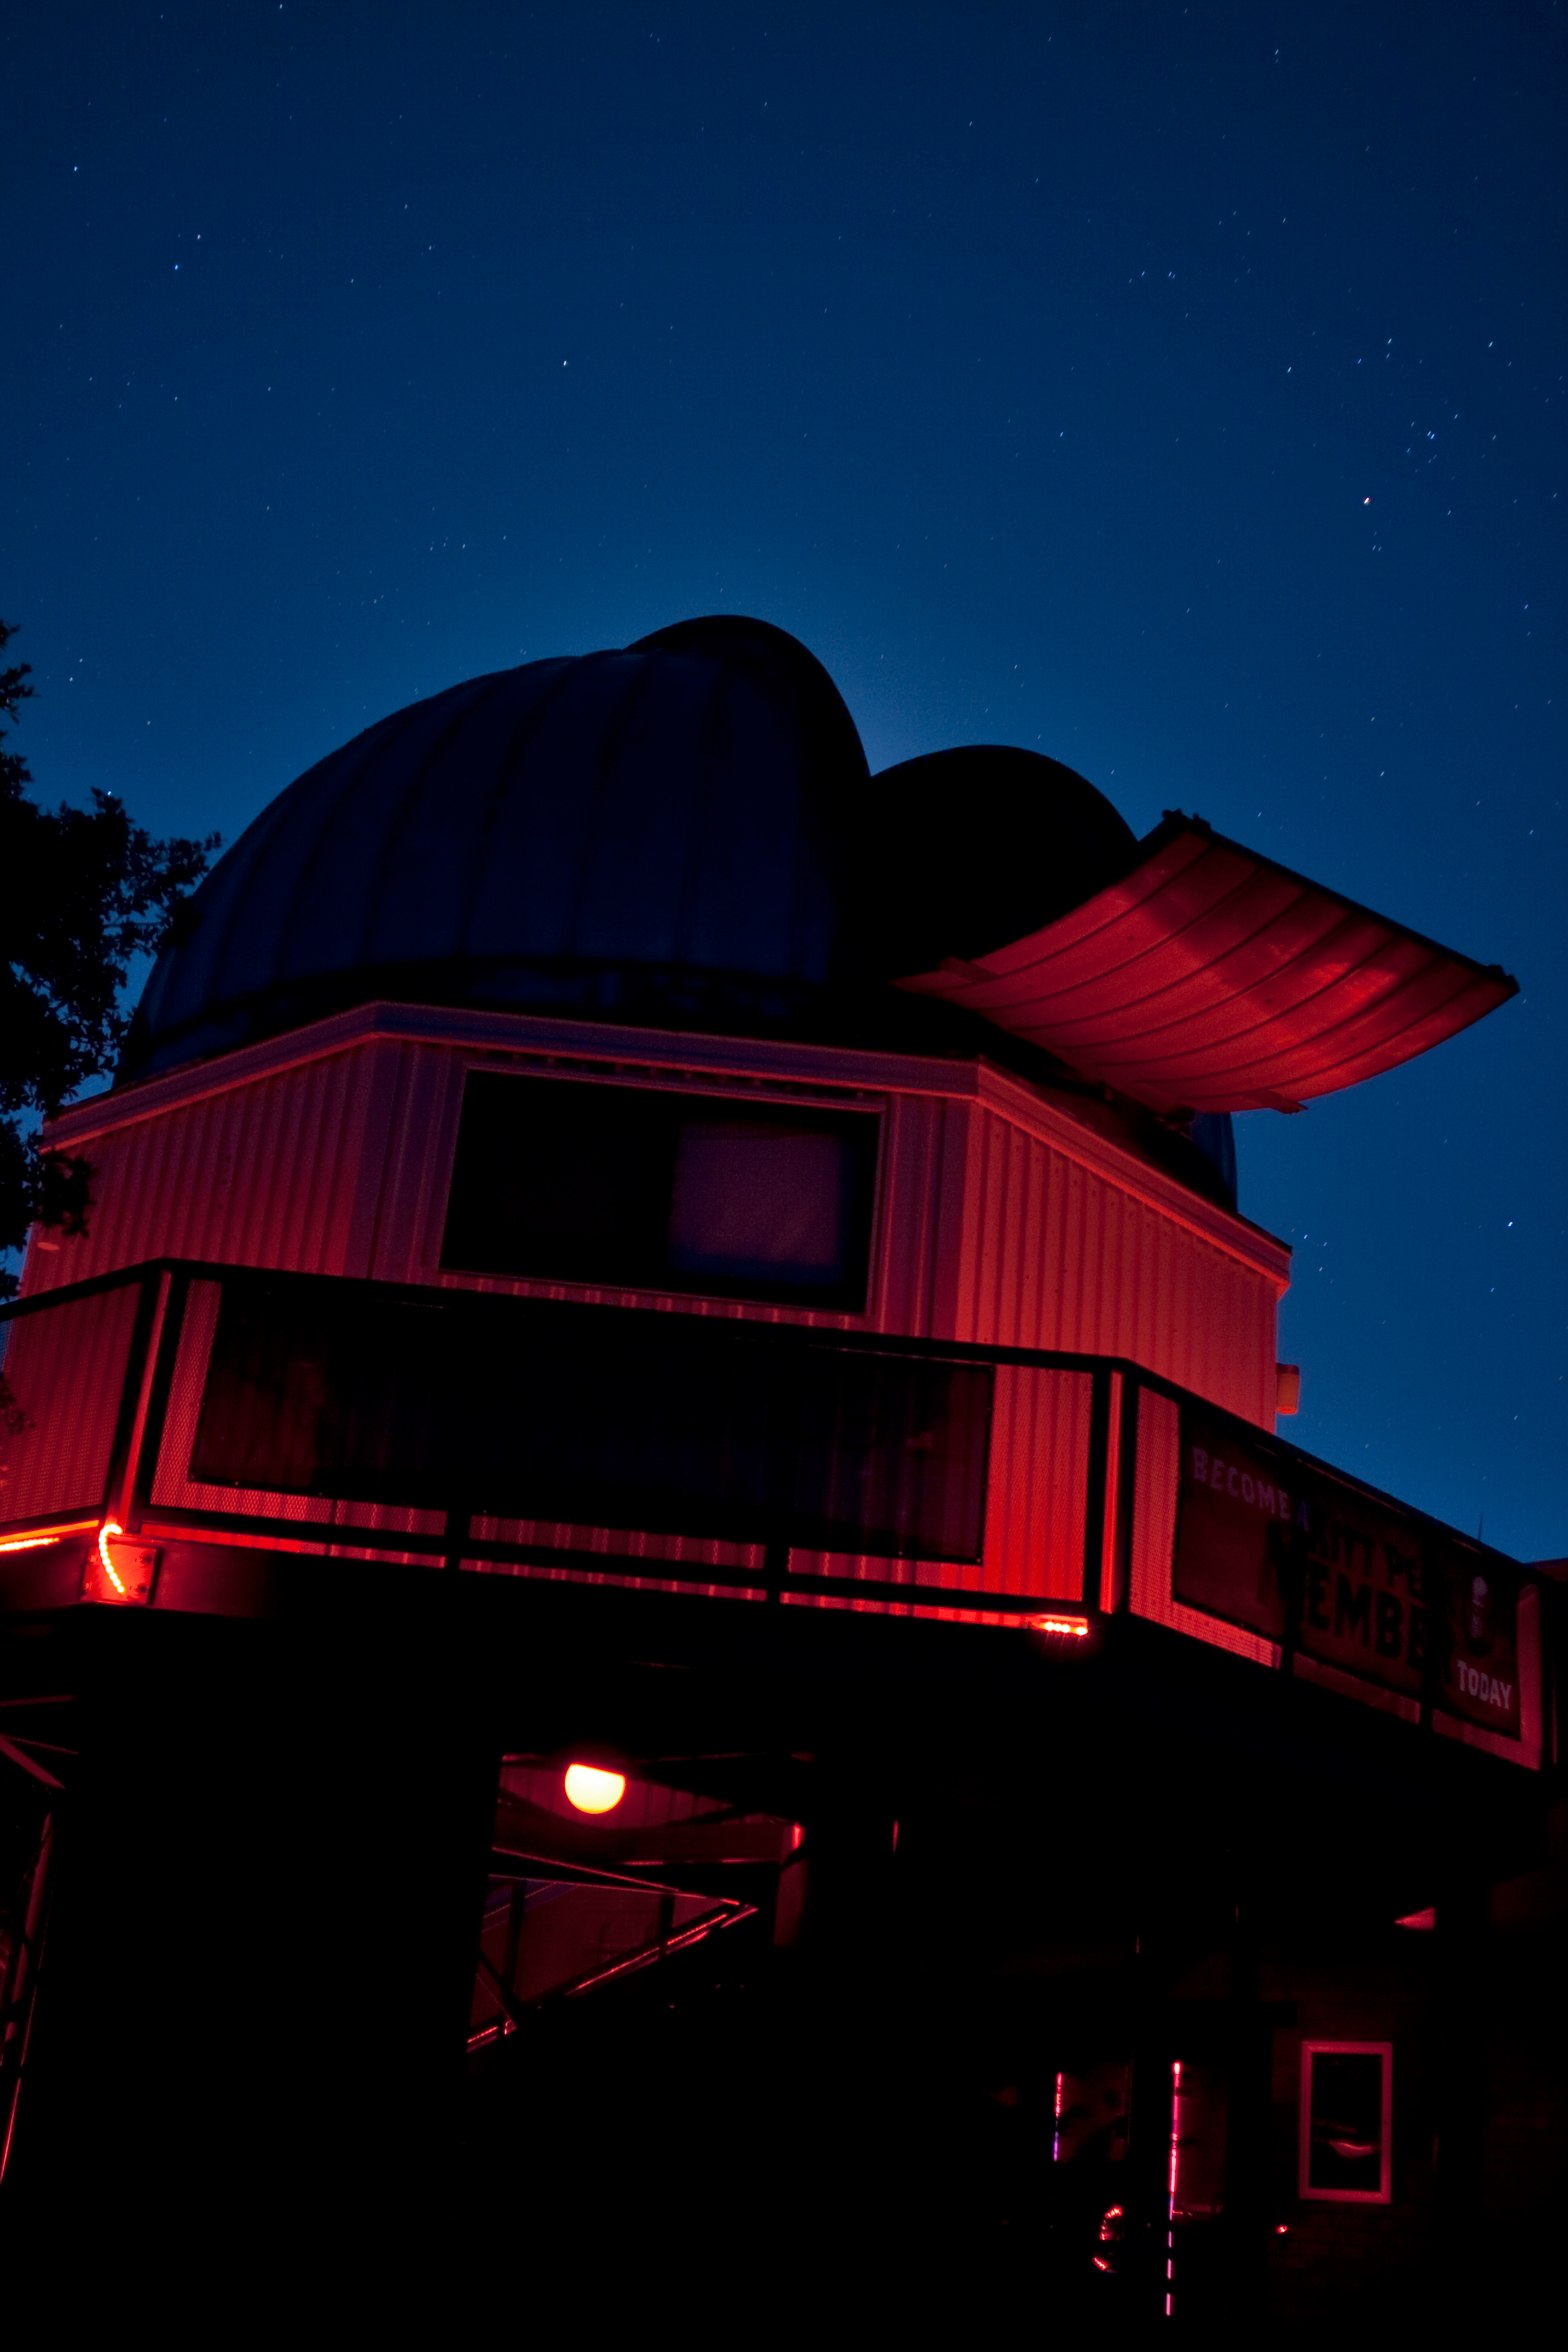

Kitt Peak Visitor Center 0.6-meter Shreve Telescope at Night

The Kitt Peak Visitor Center 0.6-meter Shreve Telescope at Night.

Credit: NOIRLab/NSF/AURA/P. Marenfeld